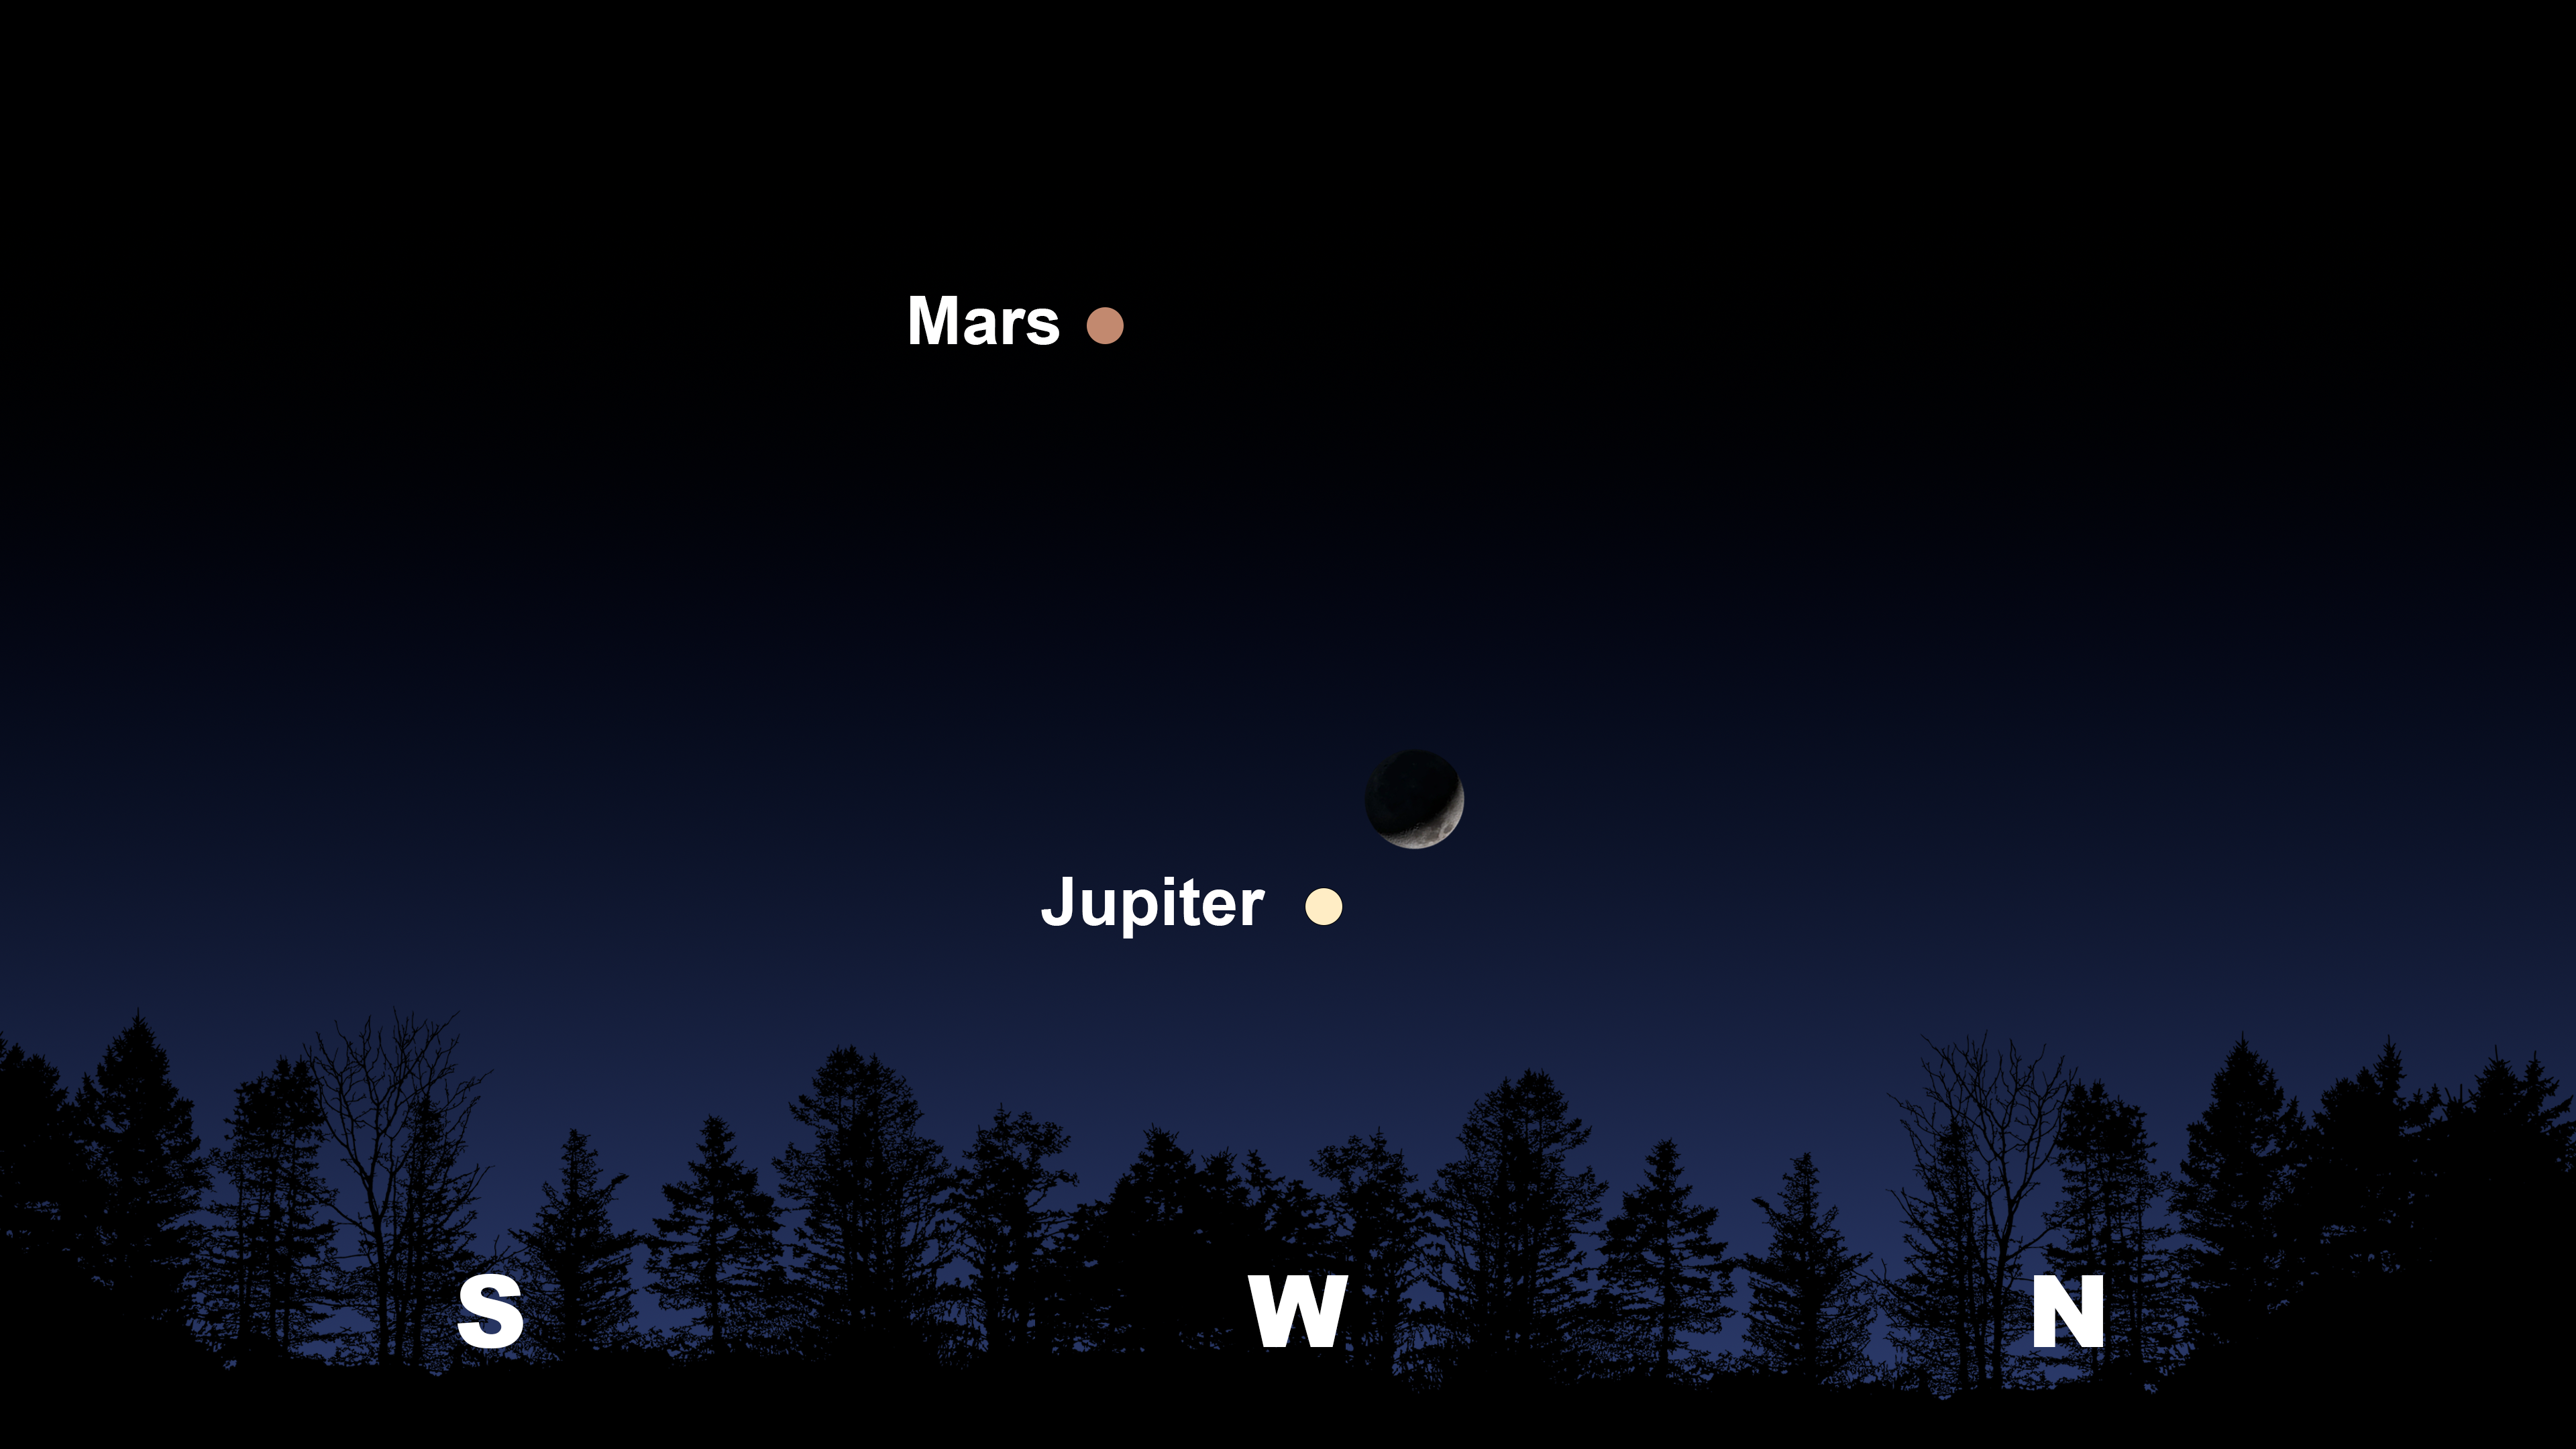

The night sky after sunset from Tucson on 30 April.

The night sky after sunset from Tucson on 30 April. Hilo will have a similar view. From La Serena, Jupiter and the Moon will be shifted to the northwest, and Mars will appear in the north.

Credit: NOIRLab/NSF/AURA/Stellarium/J. Davis